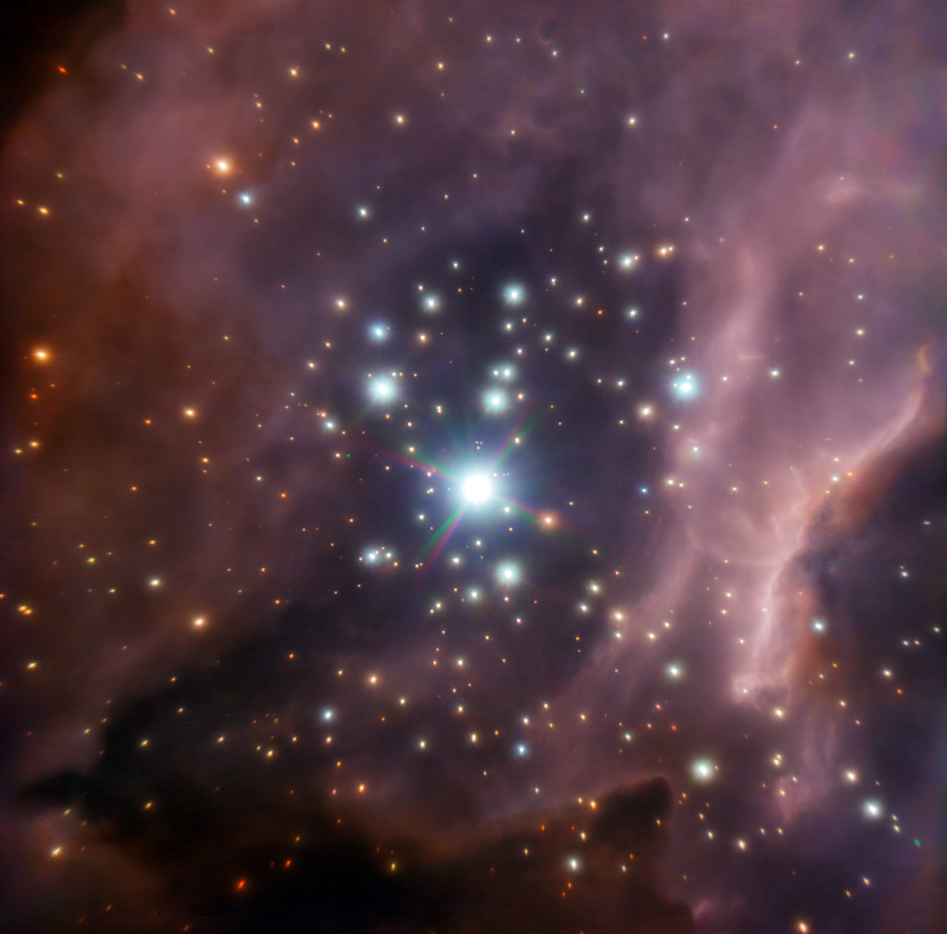

The region around the massive star IRS2

Colour composite image of the central part of the stellar cluster RCW 38, around the young, massive star IRS2, taken with the NACO adaptive optics instrument attached to ESO's Very Large Telescope. Thanks to this image, astronomers were able to discover that IRS2 is in fact a twin system composed of two almost equally massive stars. The astronomers also found a handful of protostars – the faintly luminous precursors to fully realised stars – and dozens of other candidate stars that have eked out an existence here despite the powerful ultraviolet light radiated by IRS2.

The image is based on near-infrared data taken through three different filters (J, H and K). The field of view is about 1 arcminute across.

Credit: ESO